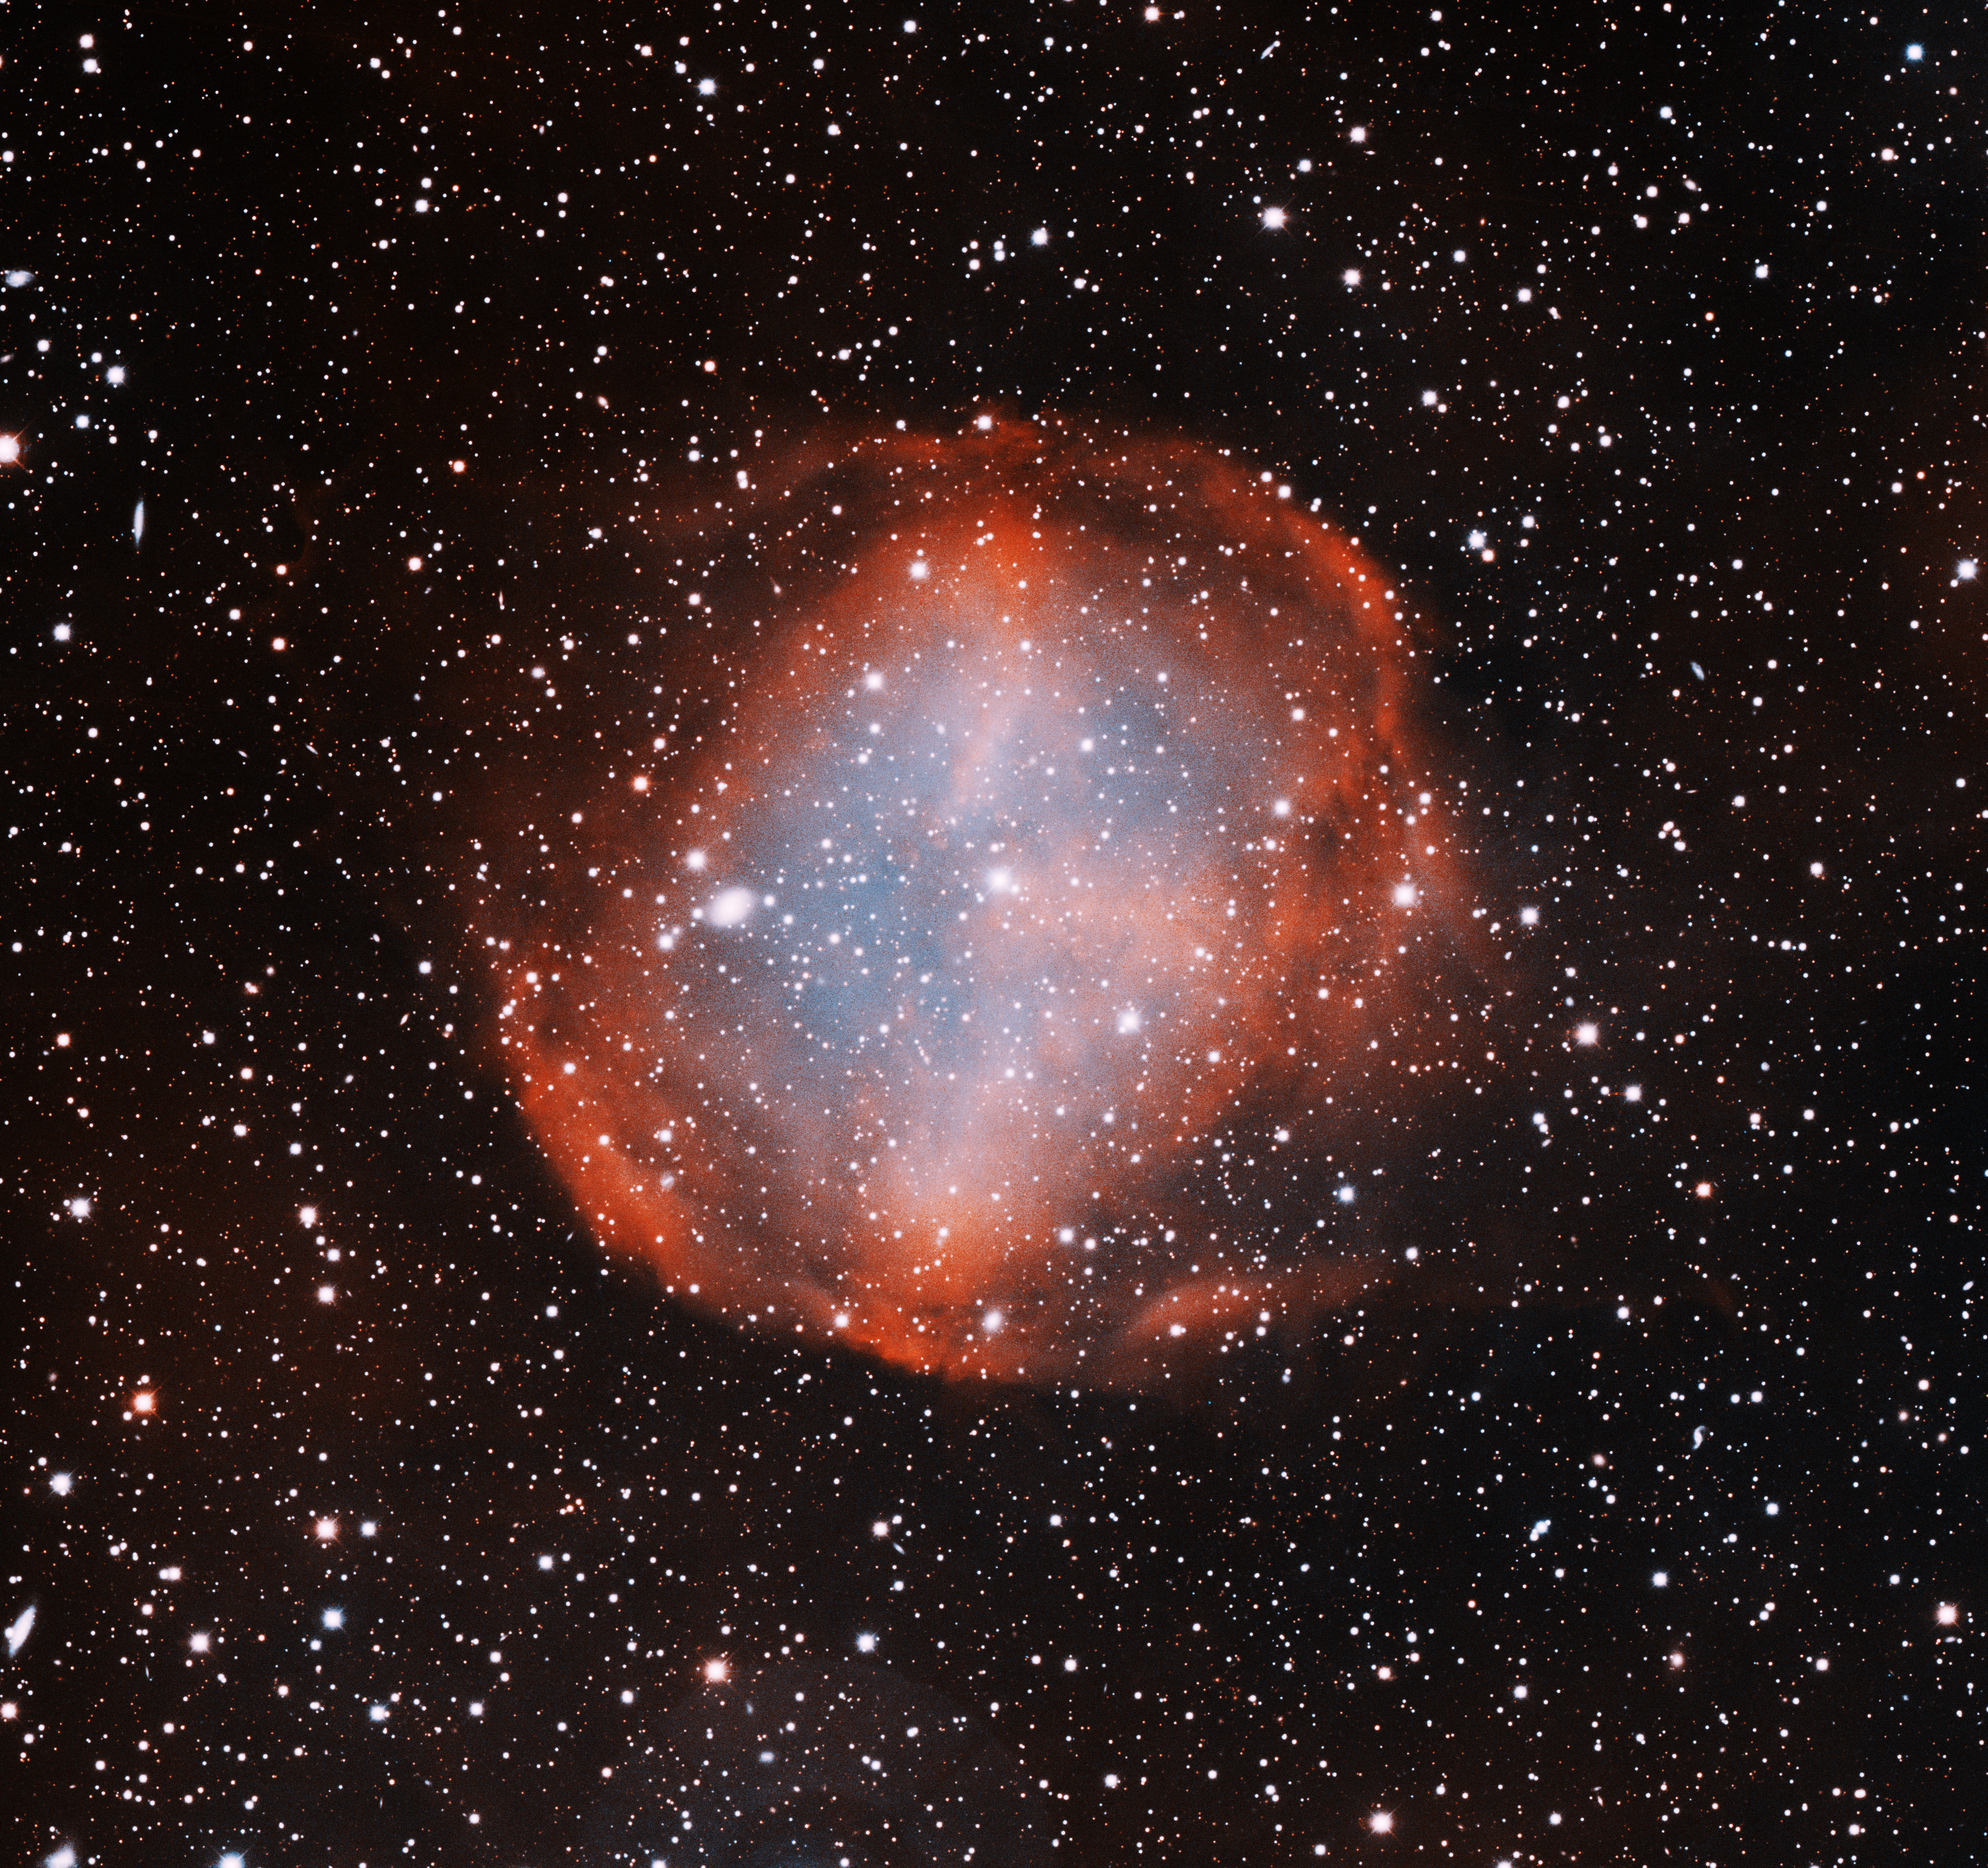

Planetary Nebula Abell 74

This image was obtained with the wide-field view of the Mosaic camera on the Mayall 4-meter telescope at Kitt Peak National Observatory. Abell 74 is an ancient planetary nebula. Because of its age it is a very faint target. Ancient planetary nebulae are often distorted in shape due to interactions with the interstellar medium. Interestingly, Abell 74 is remarkably symmetric despite its age. The image was generated with observations in the Hydrogen alpha (red) and Oxygen [OIII] (blue) filters. In this image, North is left, East is down.

Credit: T.A. Rector (University of Alaska Anchorage) and H. Schweiker (WIYN and NOIRLab/NSF/AURA)